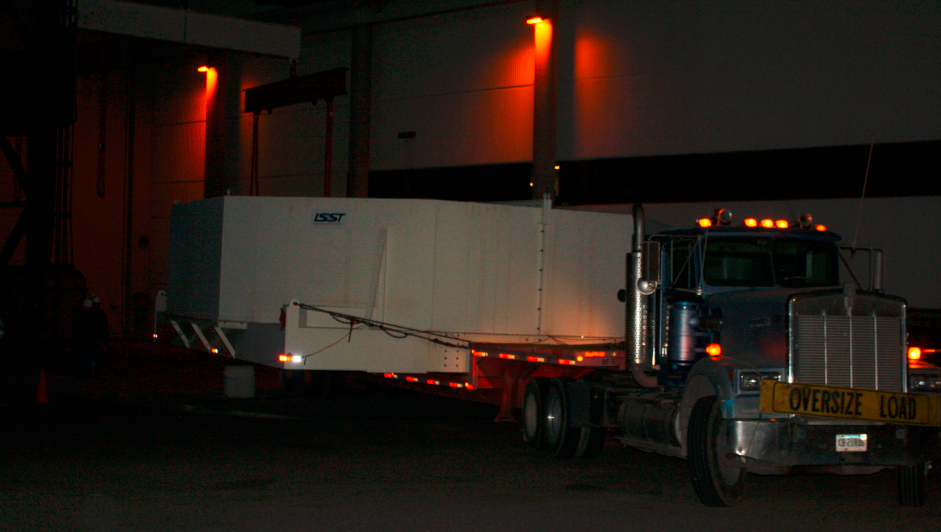

M1M3 Box Arrives at Mirror Lab

The 72,620 pound Primary/Tertiary Mirror (M1M3) shipping container was successfully transported from CAID Industries in Tucson to the Richard F. Caris Mirror Lab (formerly known as SOML). The 30ft x 30ft oversize load departed at 4am, escorted by four Tucson police cars and two pilot vehicles. Offloading was completed by 5:30am. Once Final Acceptance Testing is completed, M1M3 will be stored locally in Tucson for final integrated testing prior to shipment to the summit facility in Chile.

Credit: Rubin Observatory/NSF/AURA